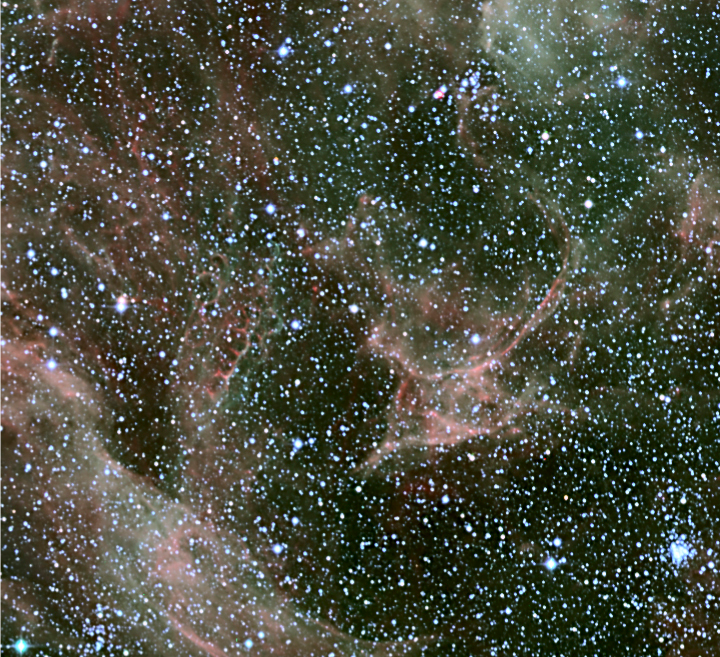

SN 1987A and the Honeycomb Nebula

The brightest supernova which has exploded in the current epoch is SN 1987A, located in the Large Magellanic Cloud, at the edge of the Tarantula nebula. The explosion was seen on 23 February 1987 and since then the ejected material has created a set of ring structures. The outer ring is clearly visible in this image. In the lower part of the image, an amazing structure is seen: the Honeycomb Nebula.

Credit: ESO